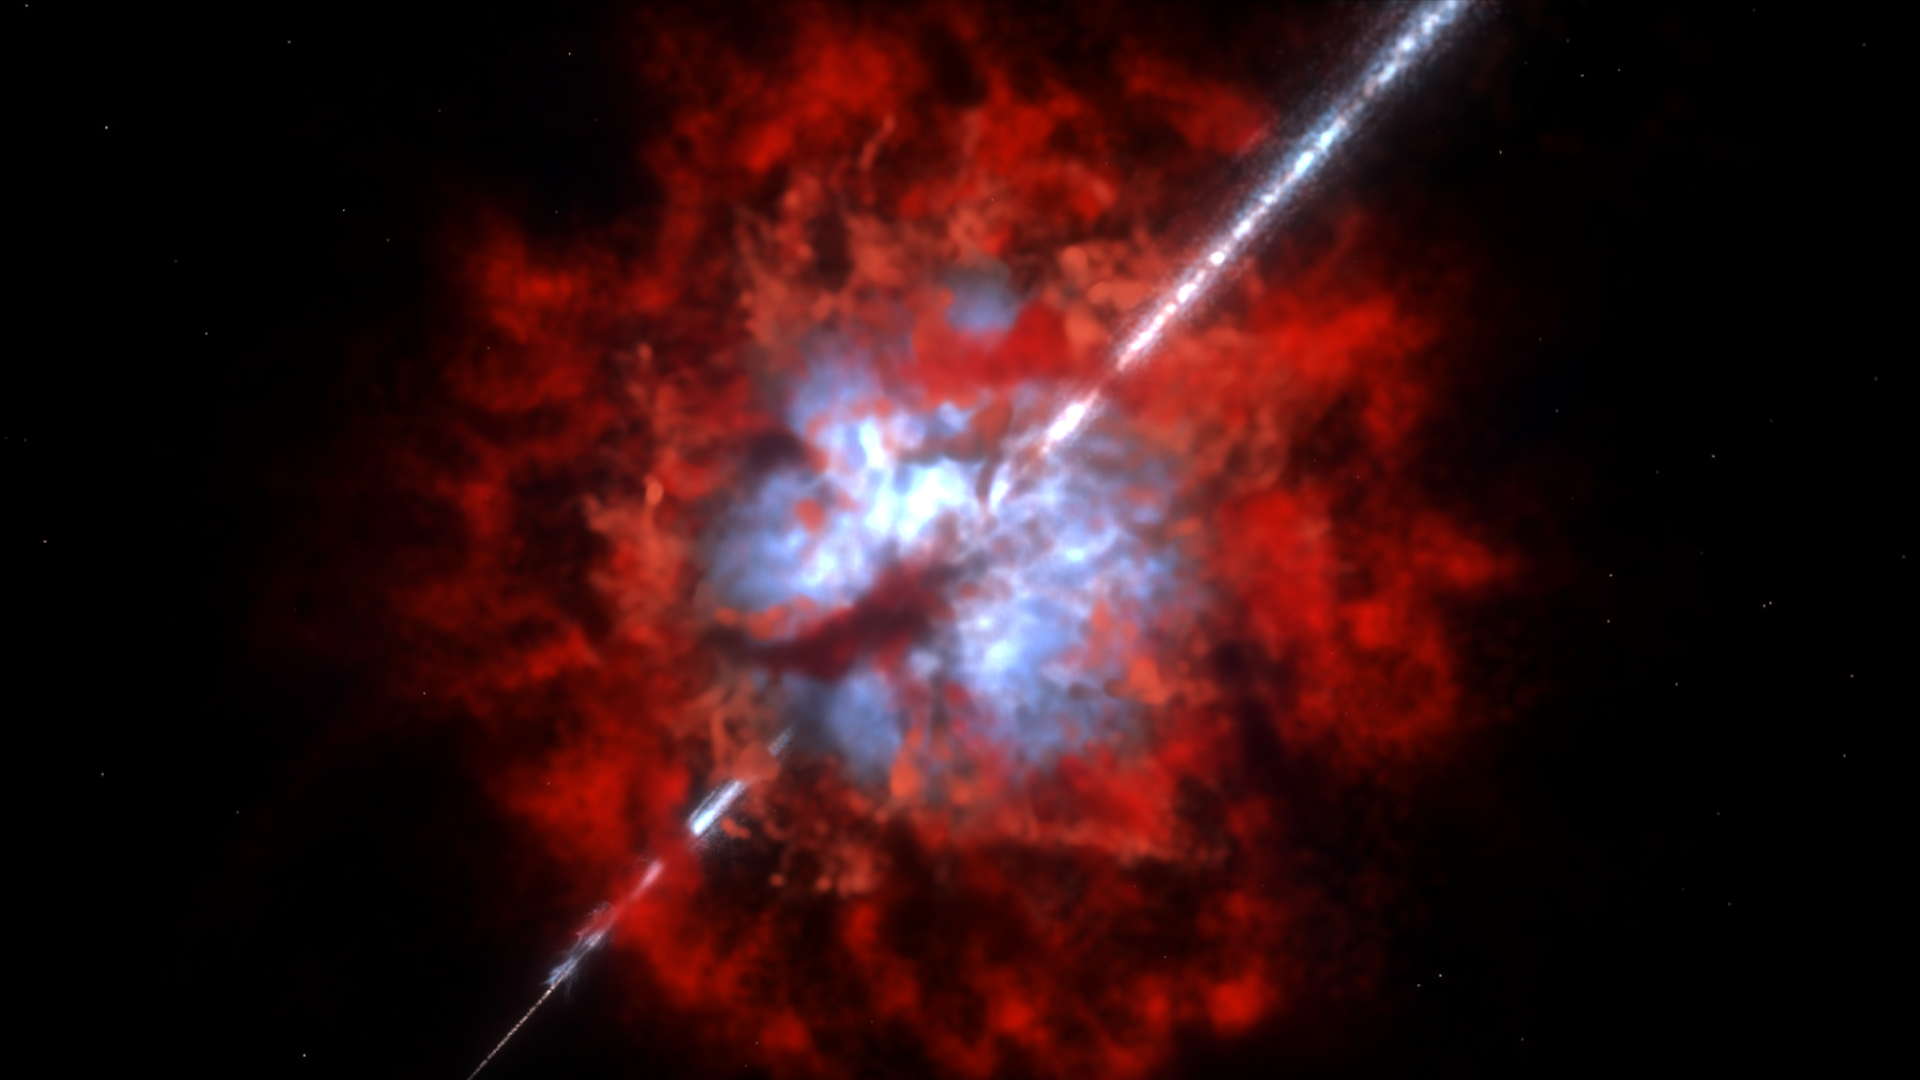

Gamma-ray burst buried in dust (artist’s impression)

An artist’s conception of the environment around GRB 020819B based on ALMA observations.

Credit: NAOJ